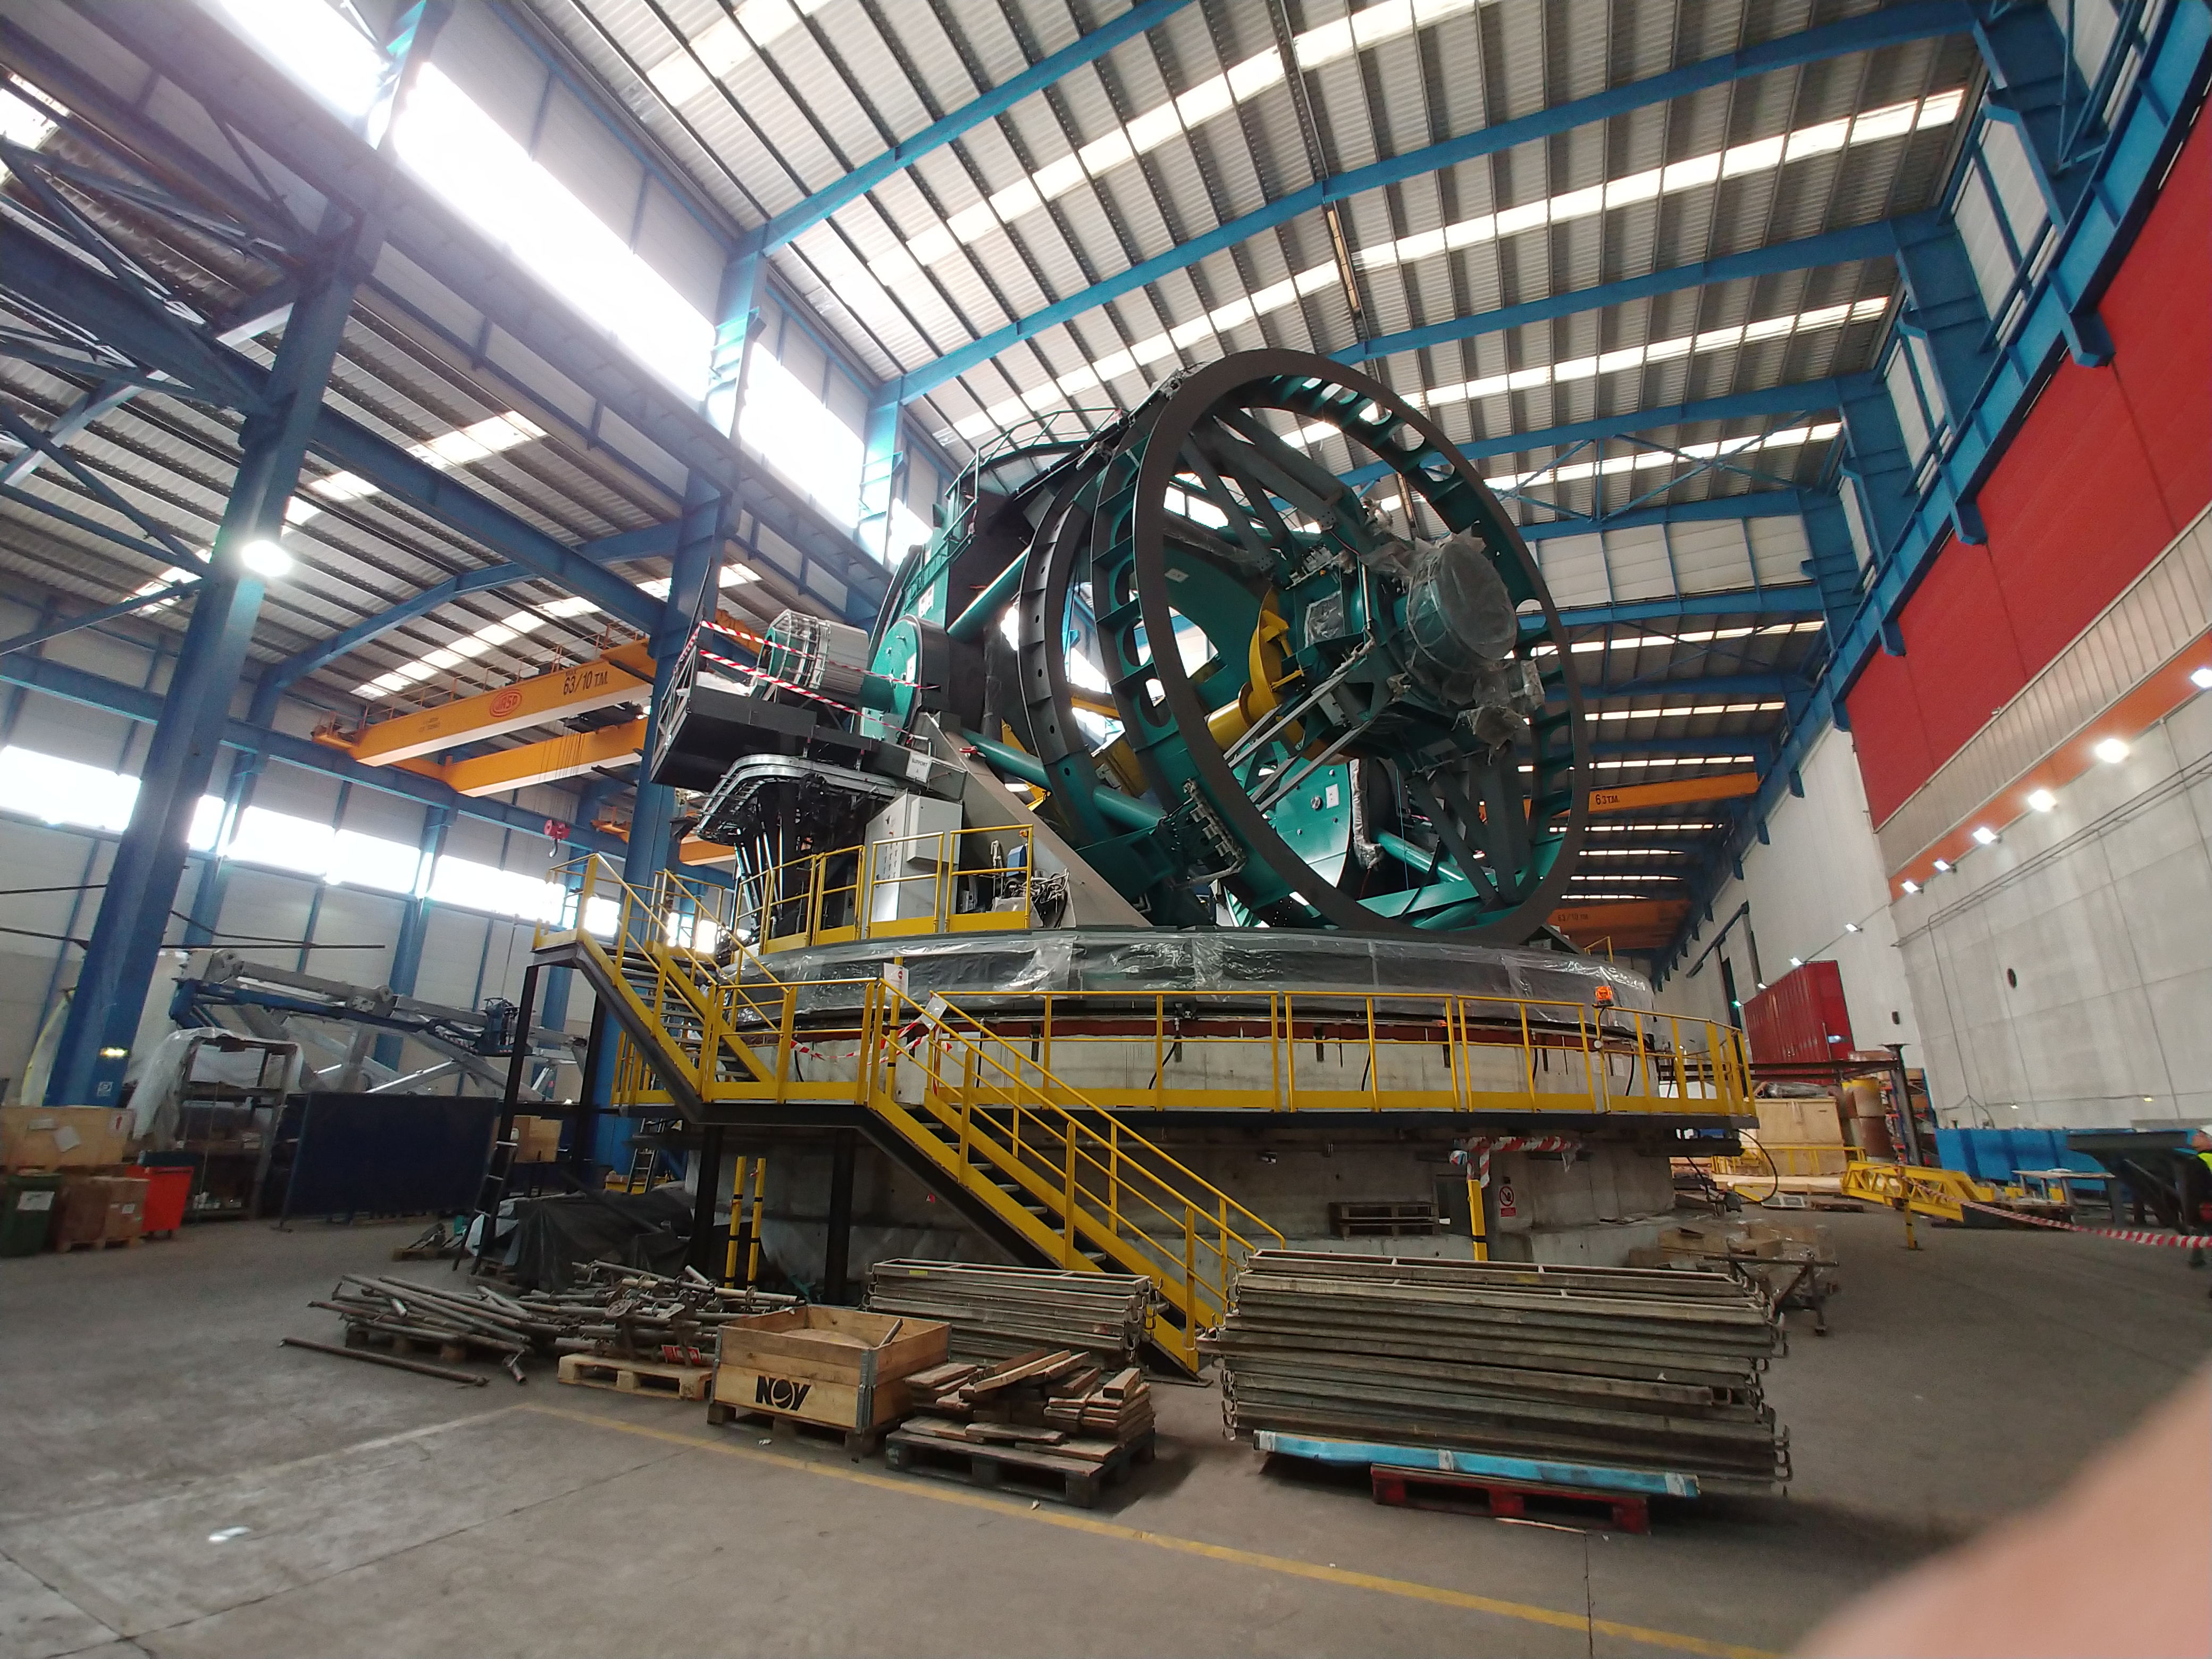

TMA Safety Review

An LSST team spent 5 days in Spain this month, conducting a thorough safety review of the Telescope Mount Assembly (TMA), at vendor Asturfeito. LSST Safety Manager Chuck Gessner, Telescope and Site Technical Manager Shawn Callahan, Senior Systems Engineer Austin Roberts, and Lead Electrical Engineer Oliver Wiecha inspected the numerous safety features included in the structure of the TMA.

Credit: Rubin Observatory/NSF/AURA